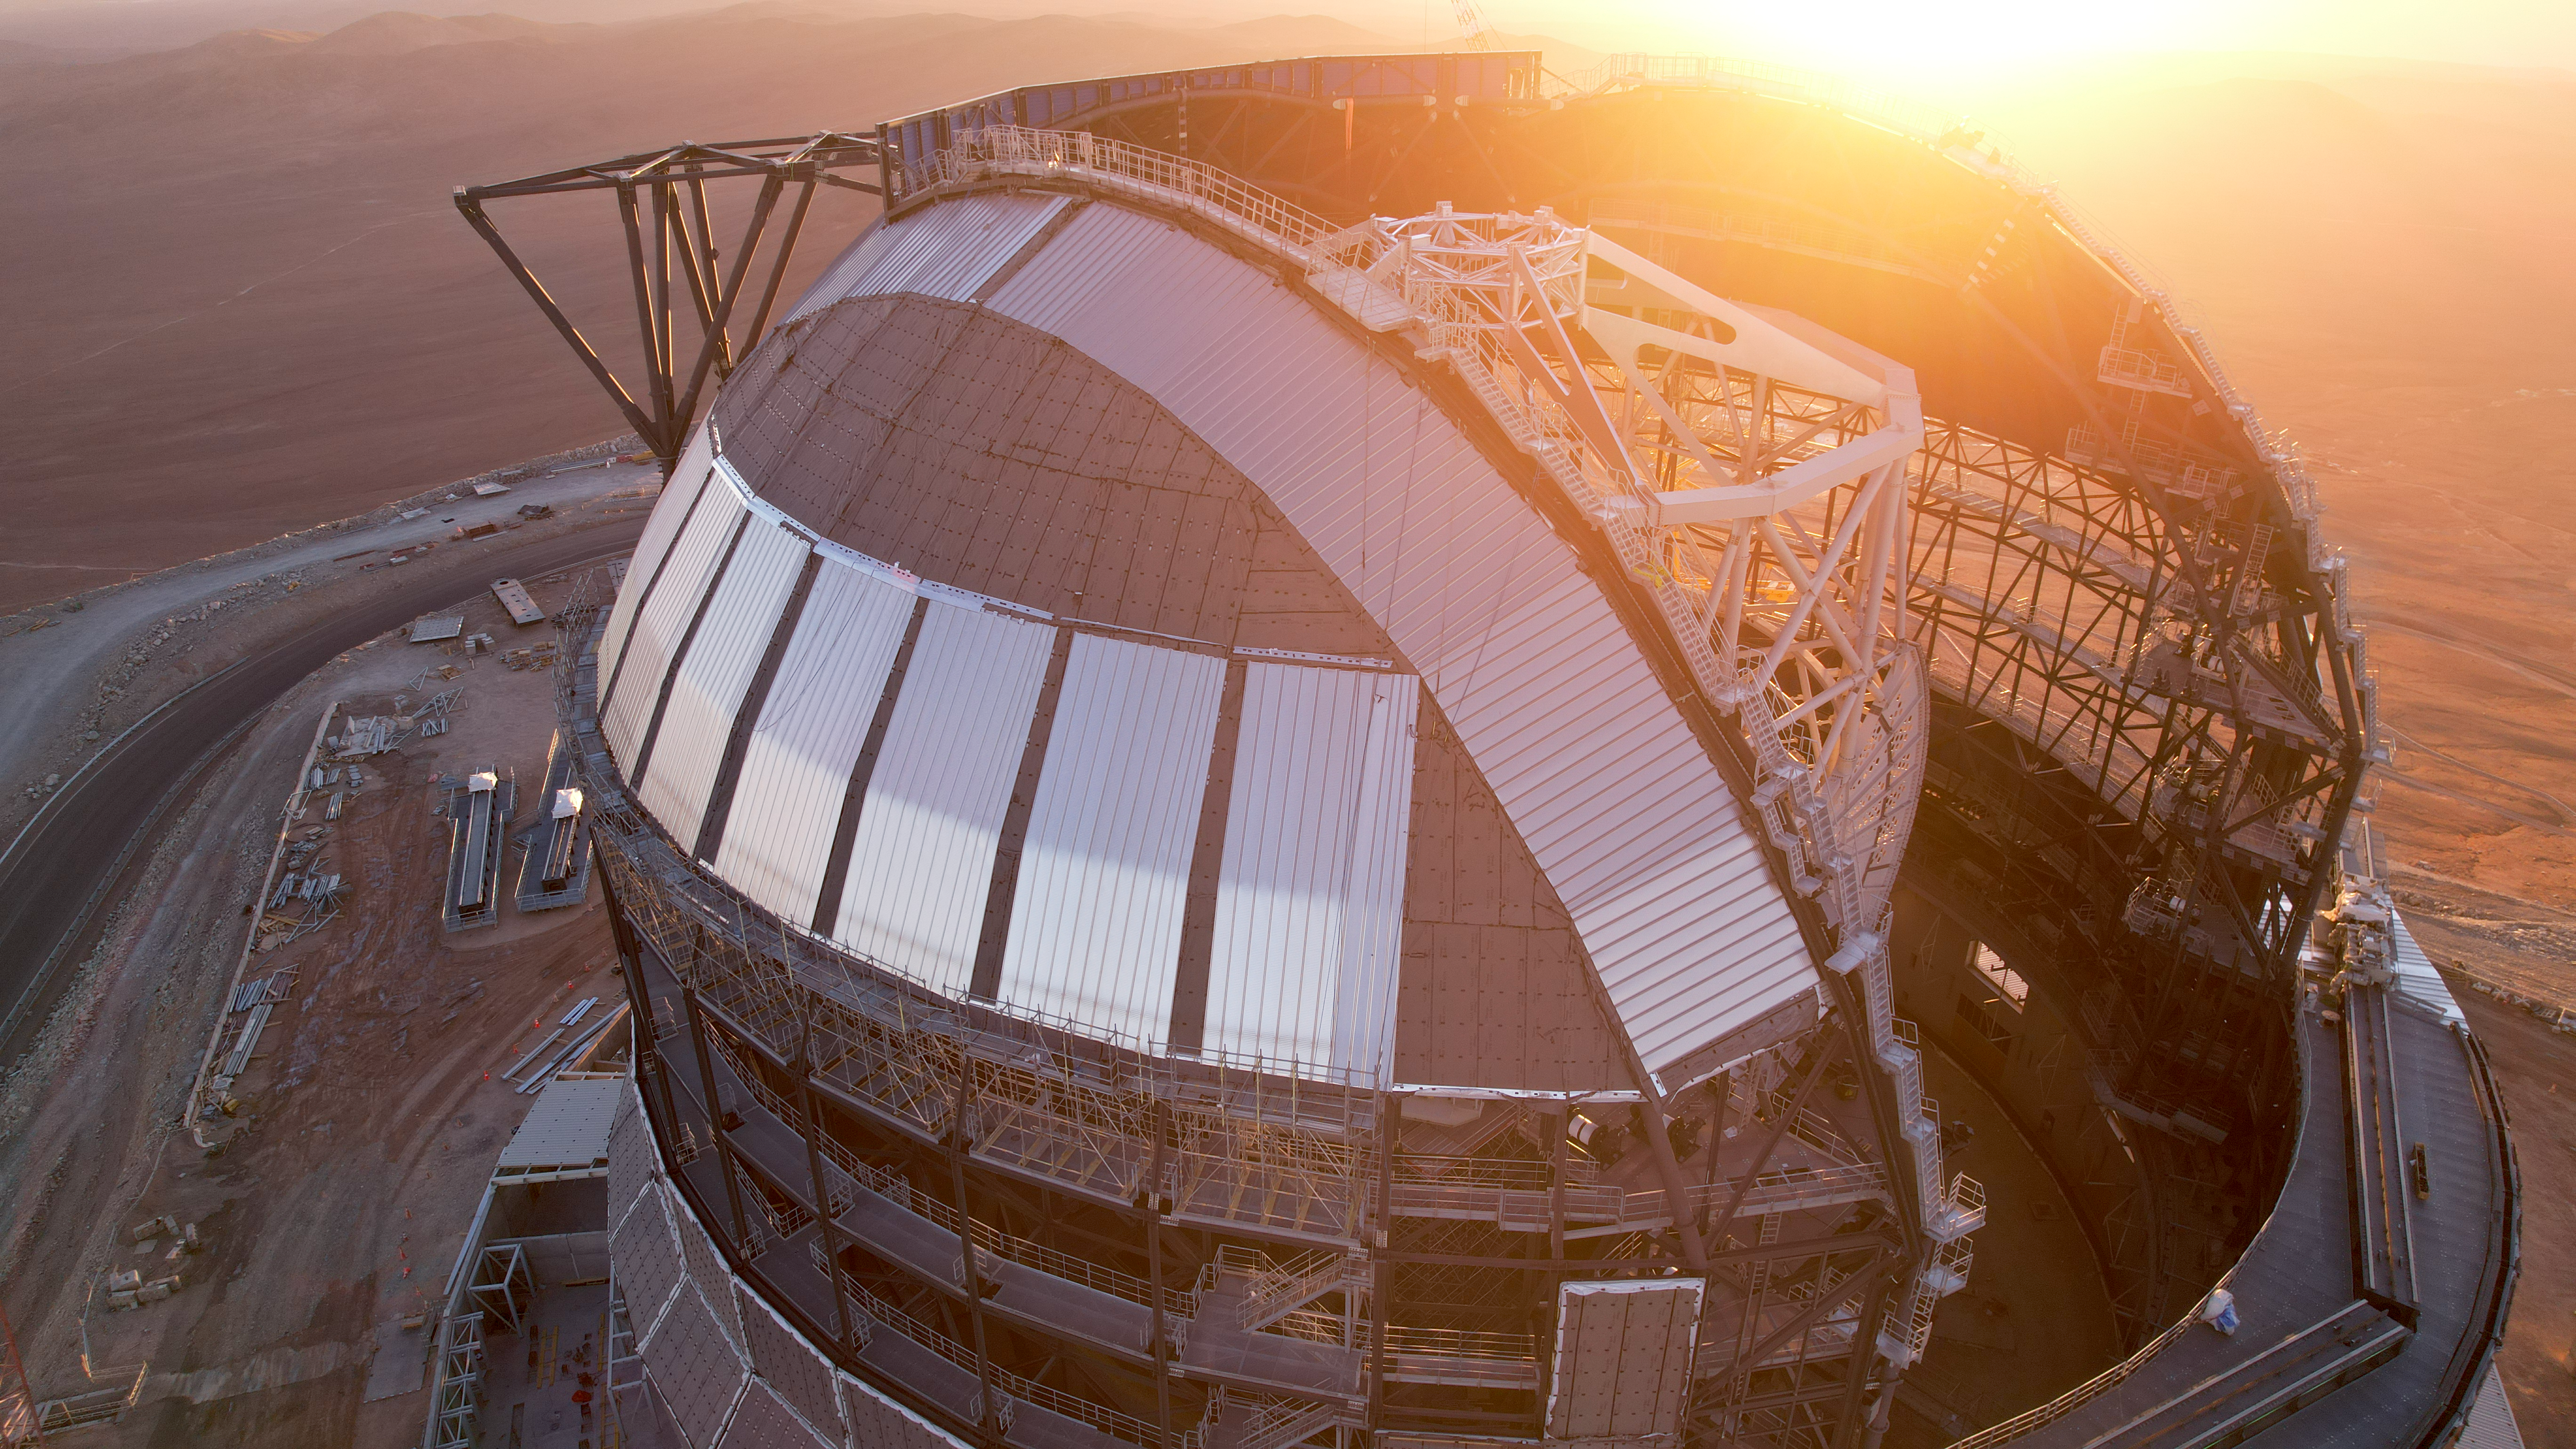

The sun bathes the ELT's shell

The dim light of the sunset bathes ESO's Extremely Large Telescope. This image, taken in January 2025, shows the telescope still under construction. With a 93-meter diameter, the dome of the telescope is as large as a football field. The frame of the dome is now completed, but its outer shell is still in progress. Once finished, it will be fully covered in plates of aluminium, perfect for keeping the telescope thermally protected from the extremely changing temperatures of the Atacama desert.

Credit: ESO/G. Vecchia